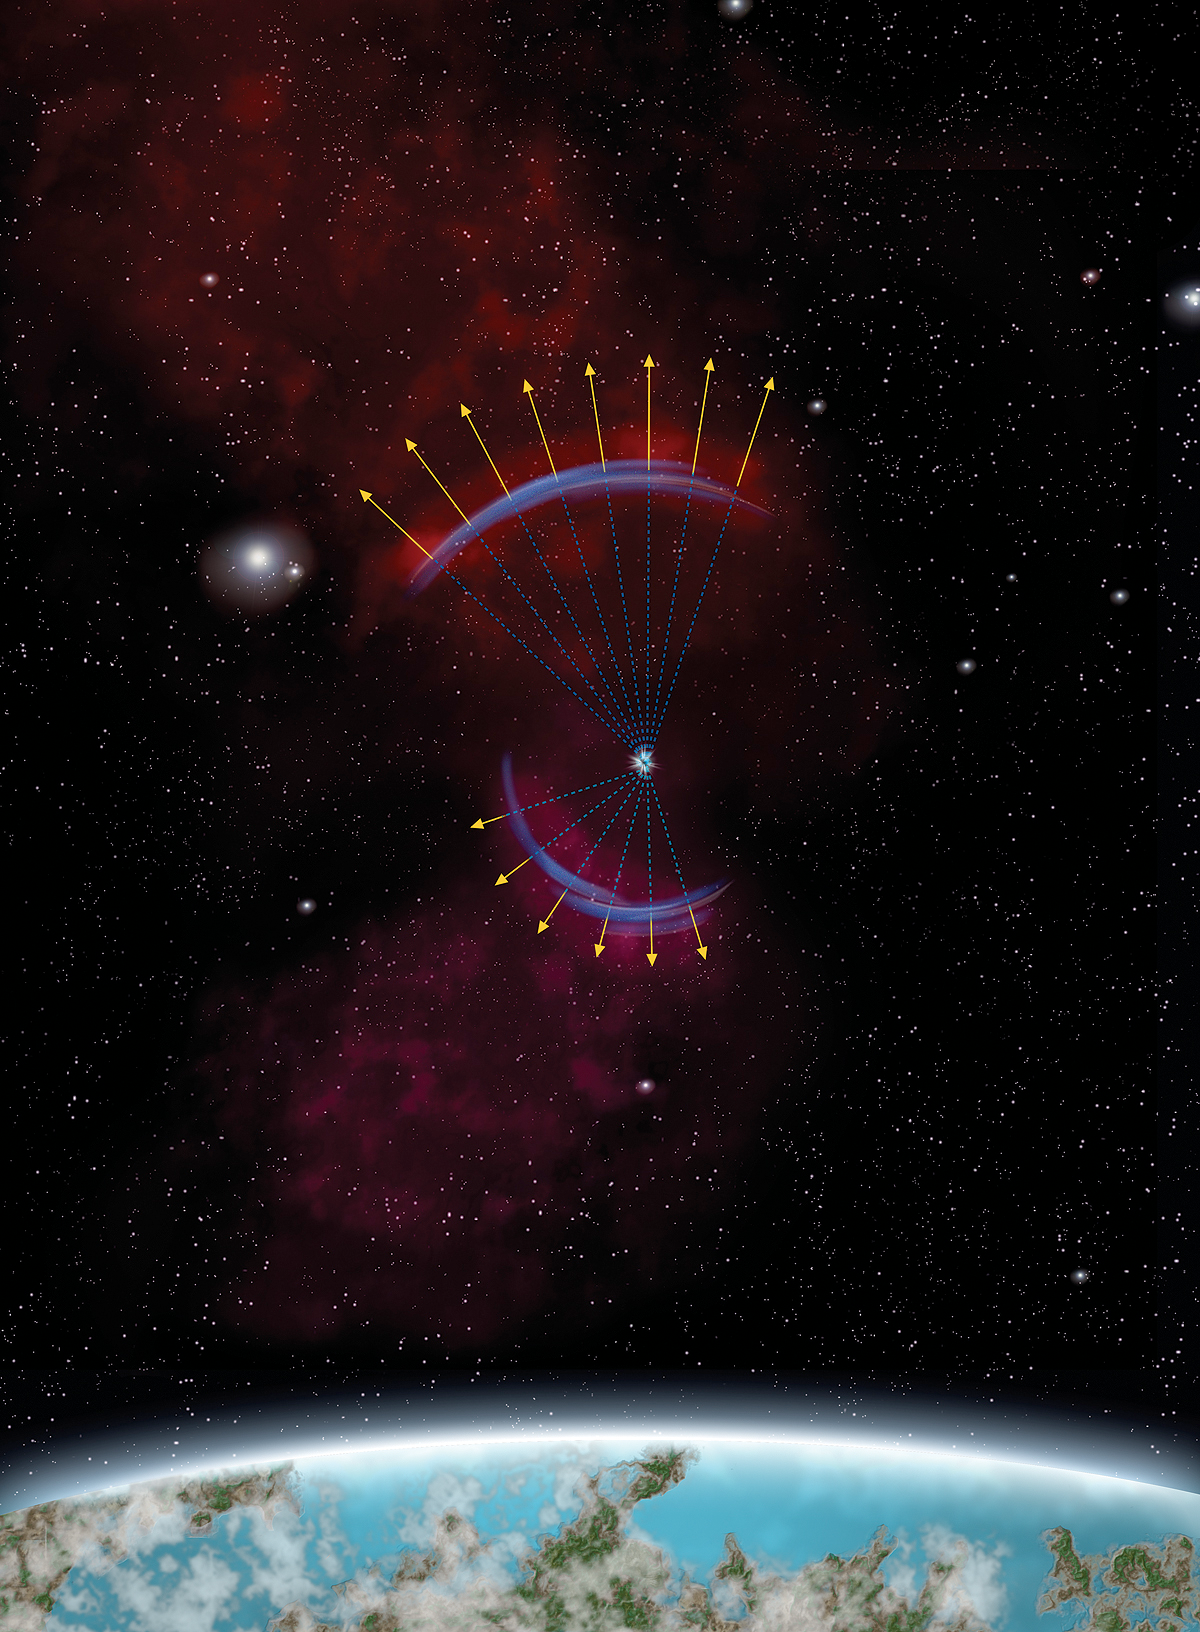

Light Echoes in the Large Magellanic Cloud

This artist’s concept portrays the appearance of a “light echo” from a supernova that exploded in the nearby galaxy called the Large Magellanic Cloud (LMC), as seen from Earth more than two centuries after the original explosion. The echo is only part of a ring, because to be seen it must intersect with existing clouds of interstellar dust far from the explosion, which are not spaced equally within the large volume that the supernova light continues to expand into.

Located 160,000 light-years distant in the southern constellation Dorado, the LMC is considered the closest large galaxy to Earth. This image was prepared in support of NOAO Press Release 05-12.

Credit: P. Marenfeld and NOIRLab/NSF/AURA